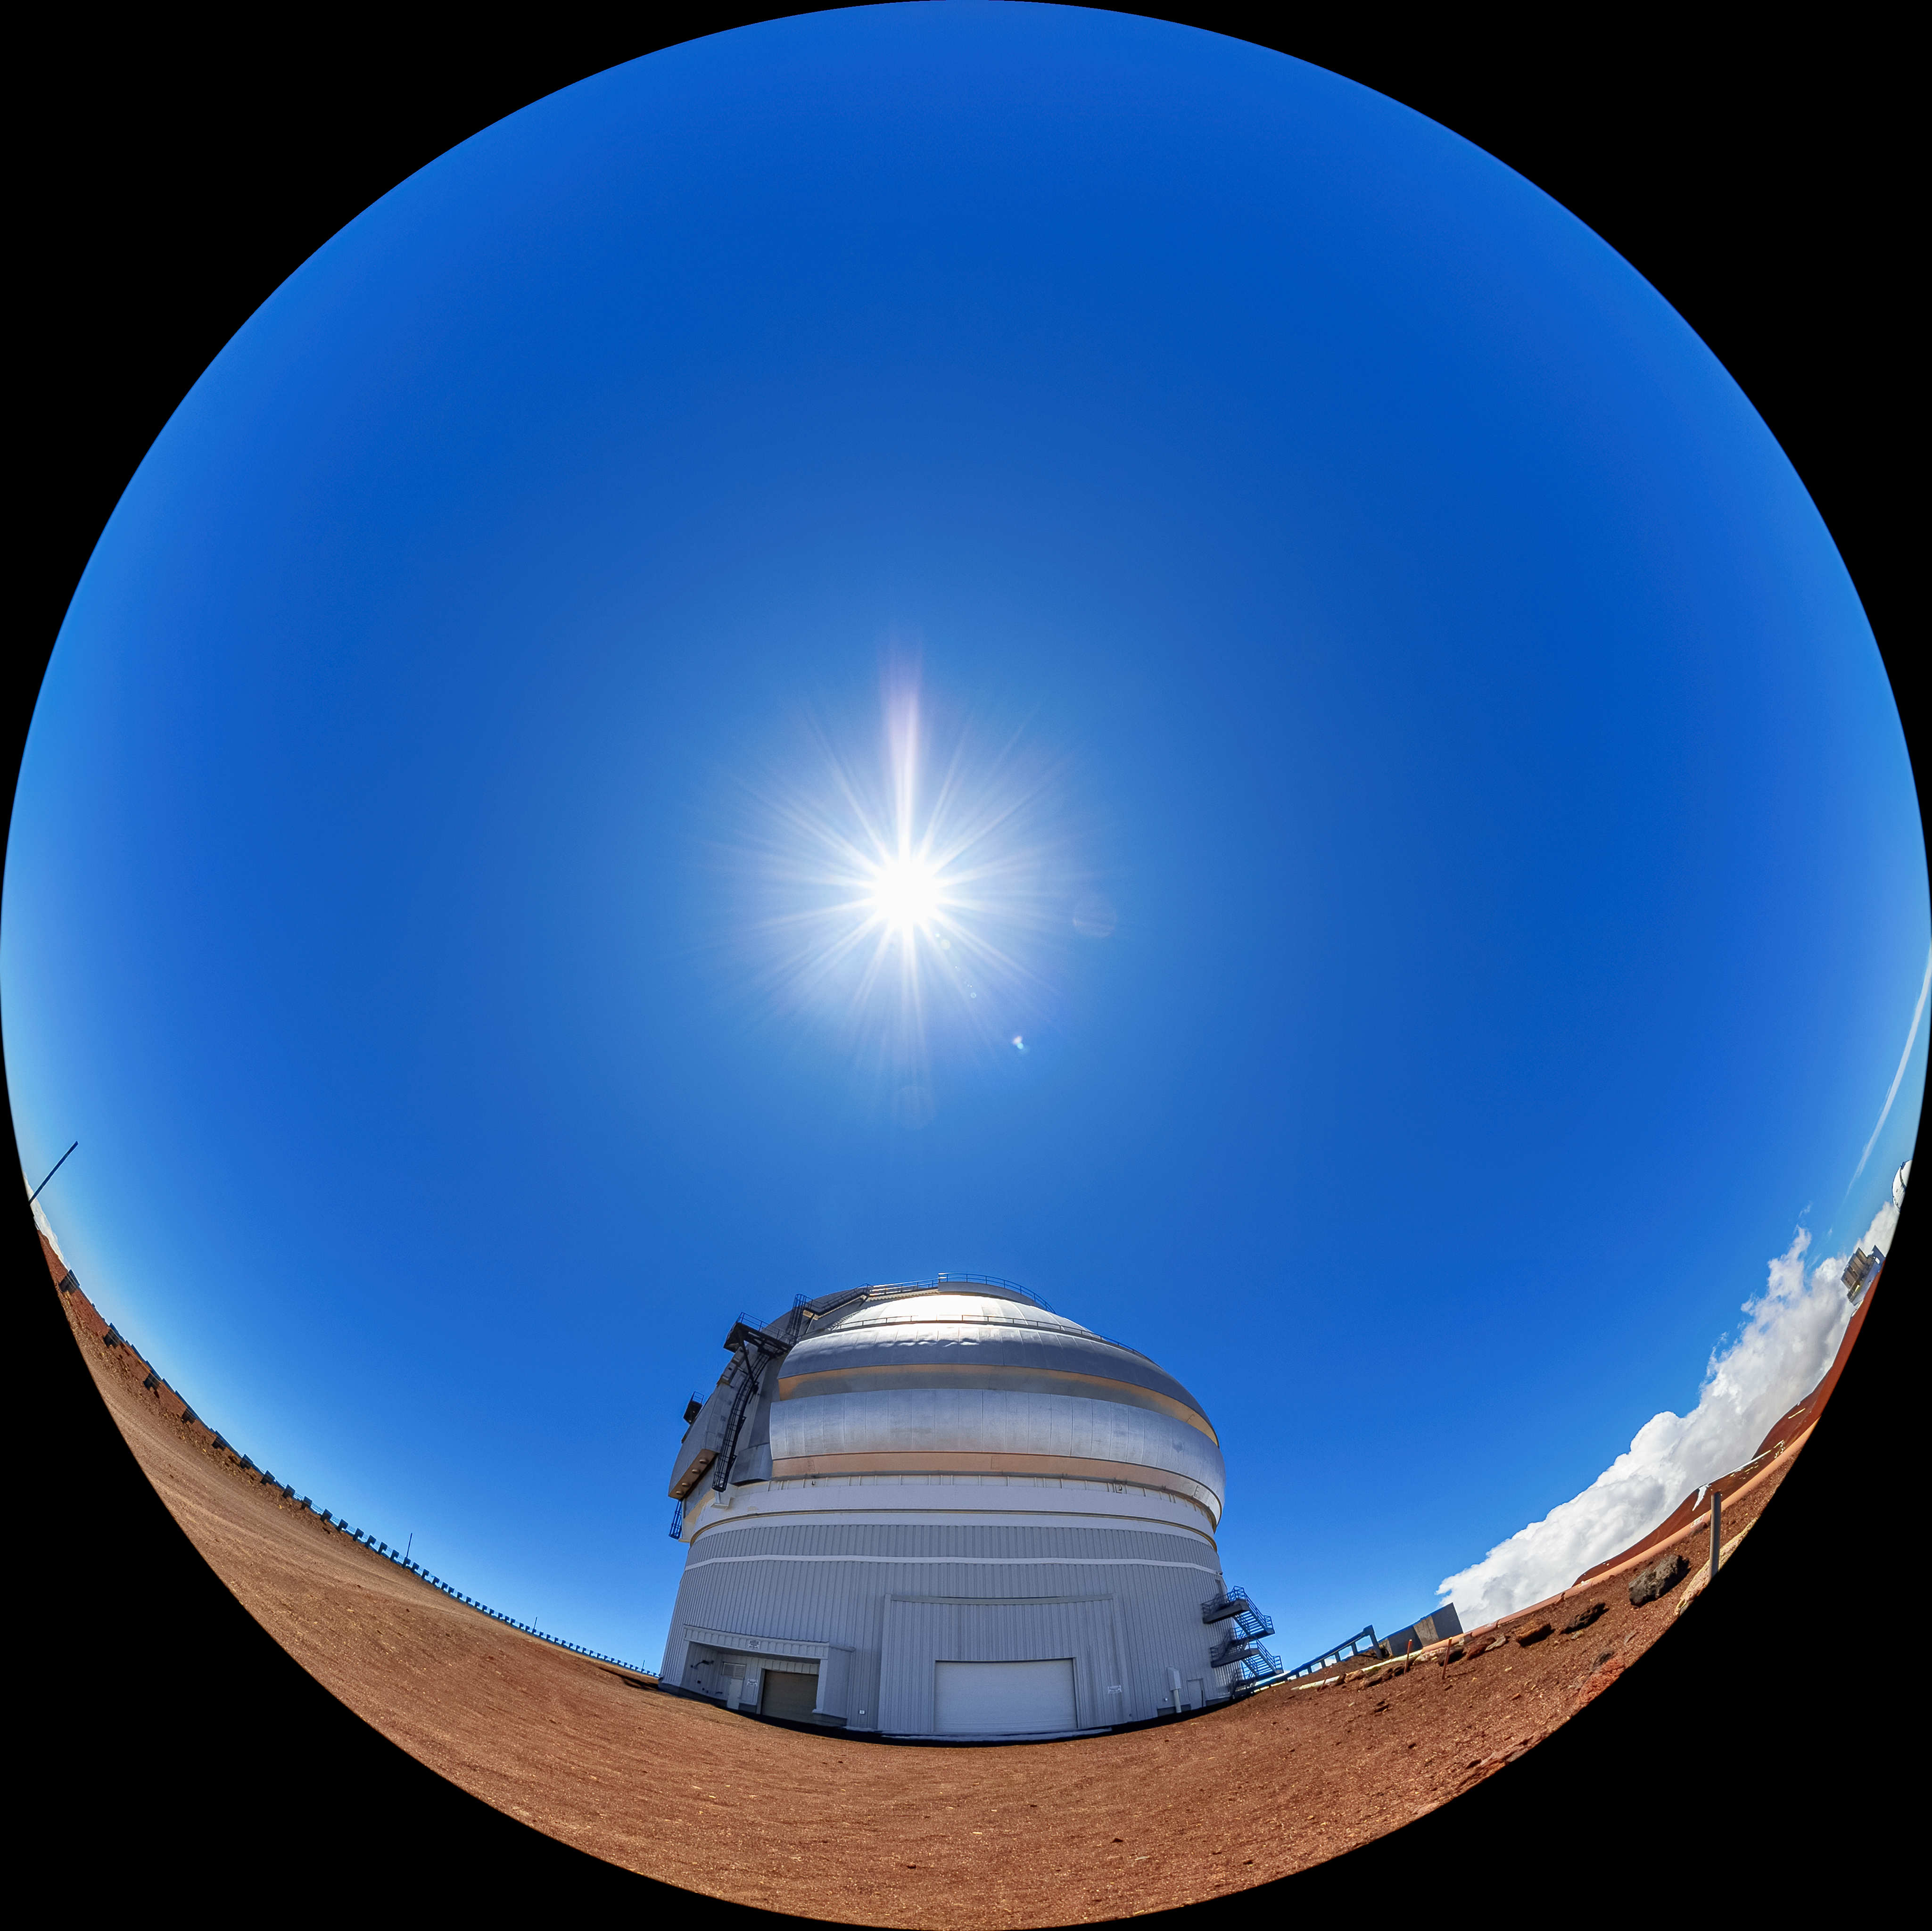

Gemini North Fulldome

A fulldome view of Gemini North, one half of the International Gemini Observatory, operated by NSF NOIRLab.

Credit: International Gemini Observatory/NOIRLab/AURA/NSF/T. Matsopoulos